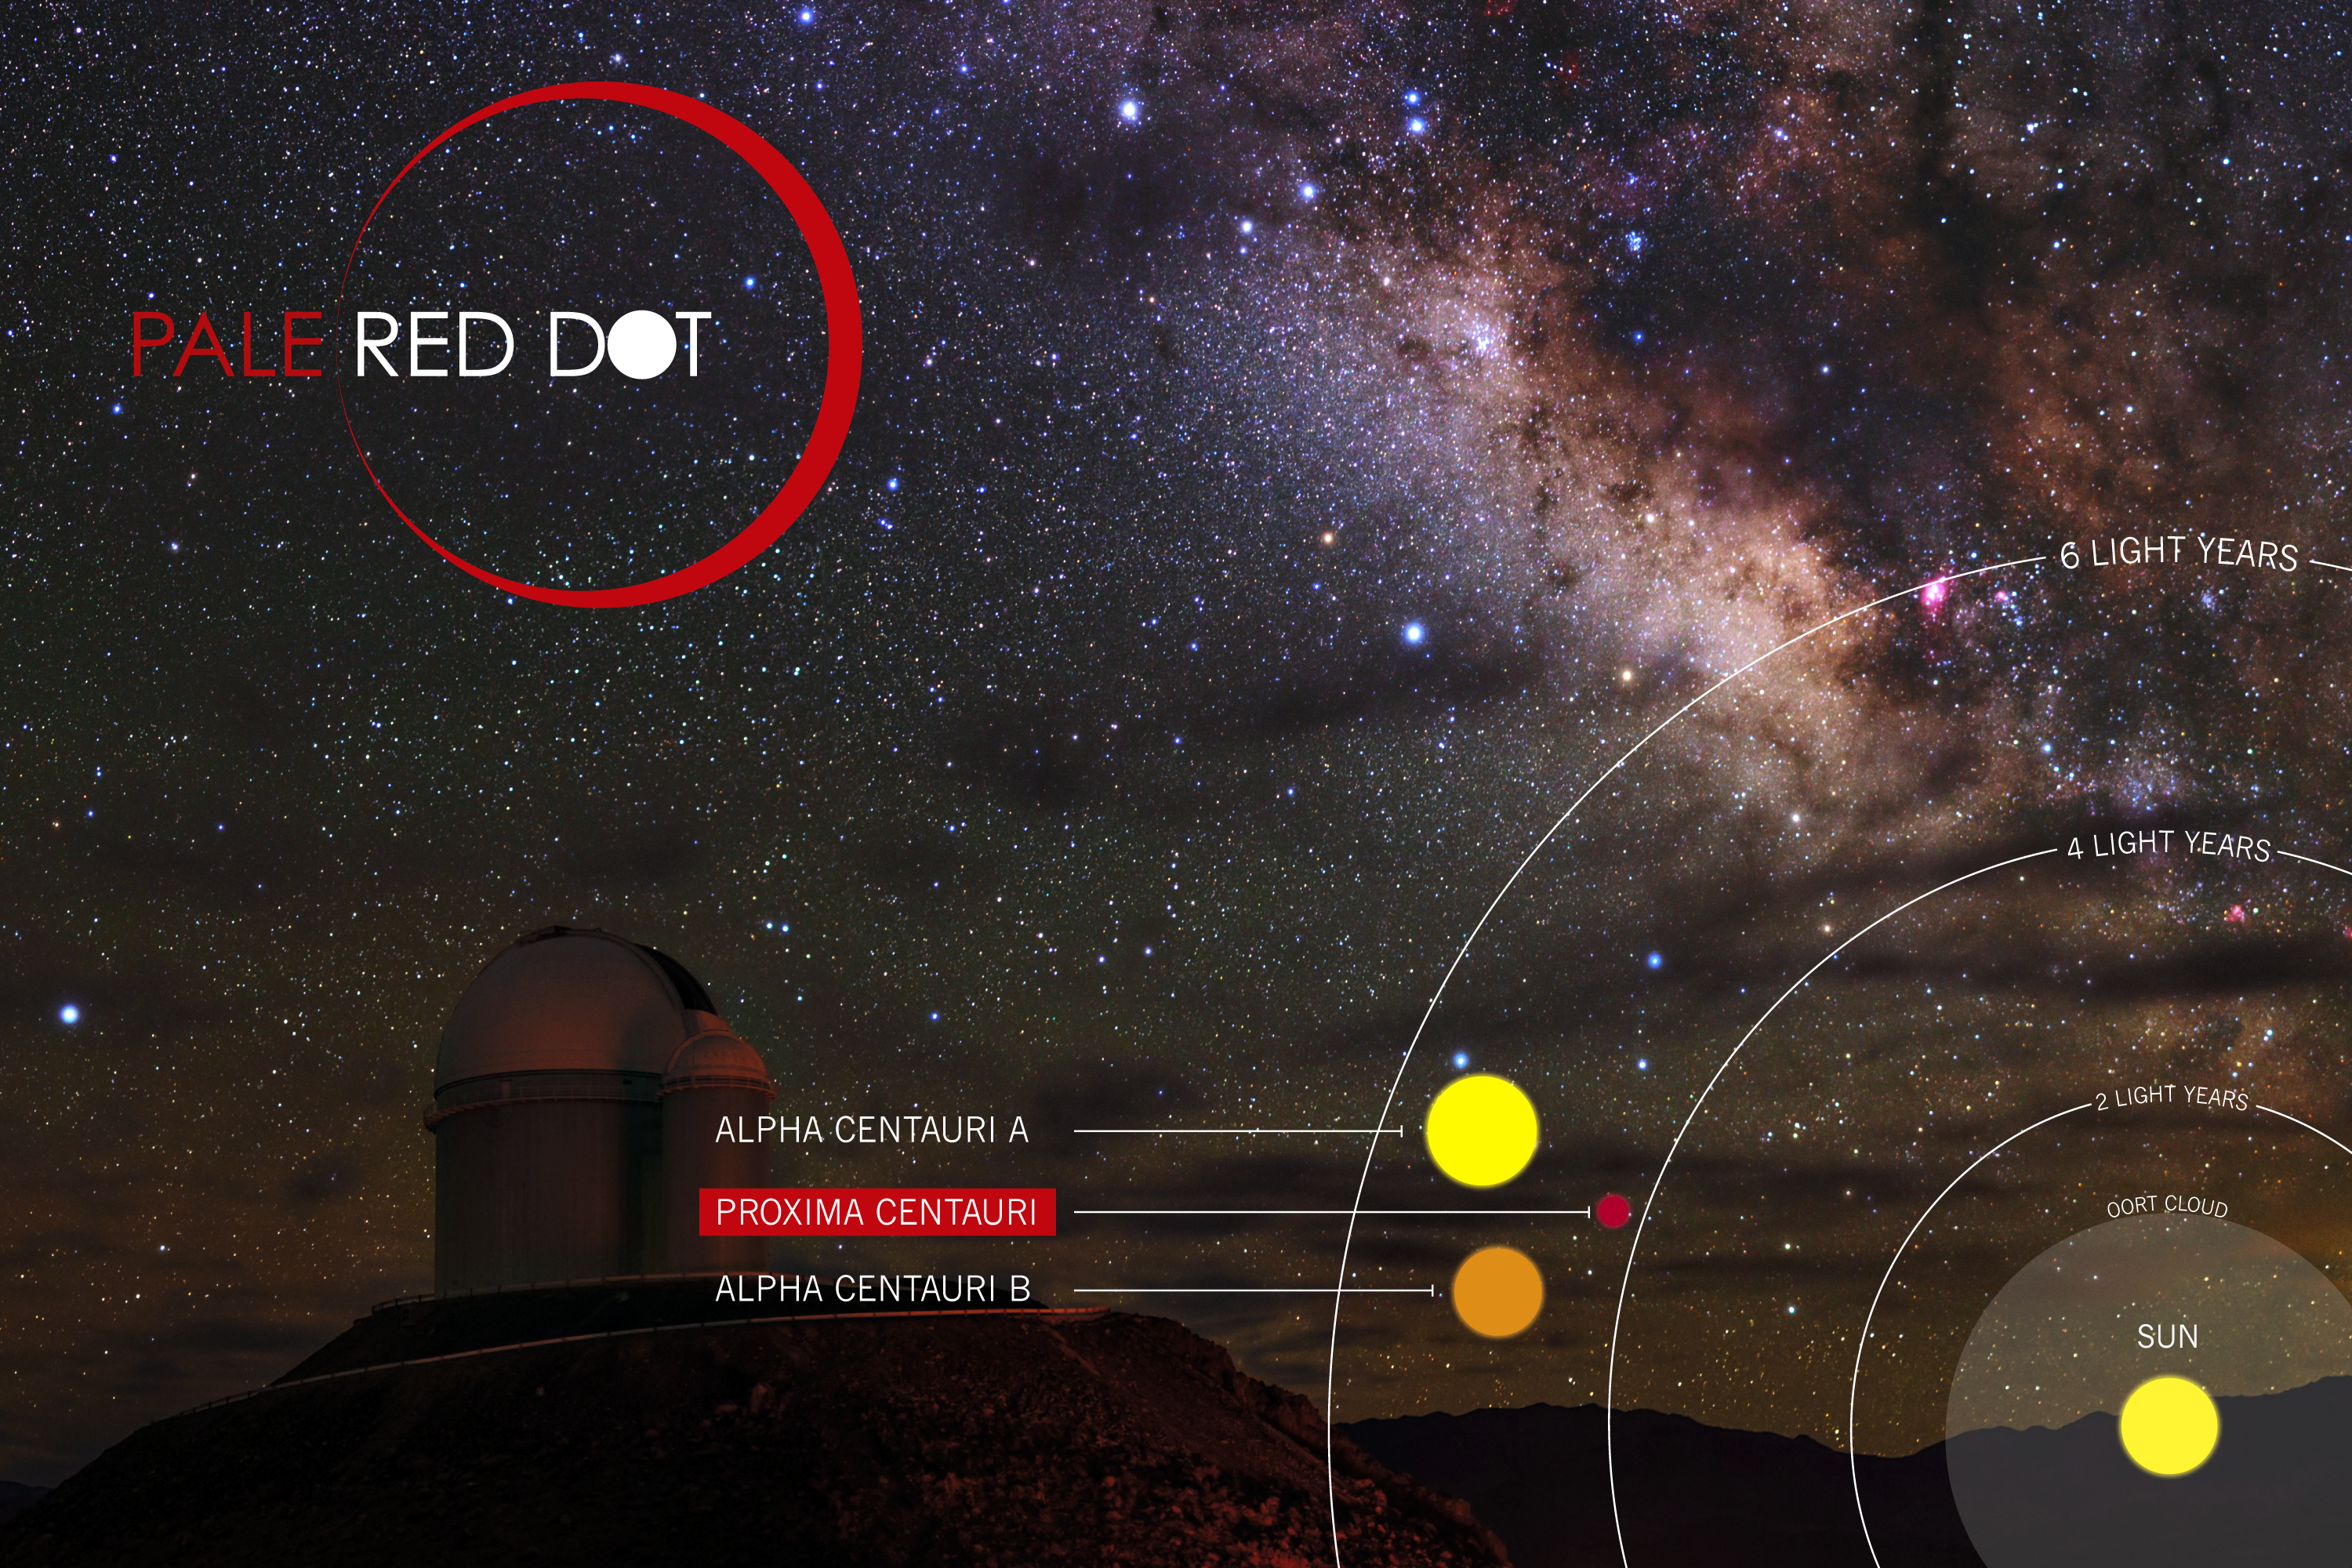

The Pale Red Dot Campaign

Pale Red Dot was an international search for an Earth-like exoplanet around the closest star to us, Proxima Centauri. It used HARPS, attached to ESO’s 3.6-metre telescope at La Silla Observatory, as well as other telescopes around the world.

It was one of the few outreach campaigns allowing the general public to witness the scientific process of data acquisition in modern observatories. The public could see how teams of astronomers with different specialities work together to collect, analyse and interpret data, which ultimately confirmed the presence of an Earth-like planet orbiting our nearest neighbour. The outreach campaign consisted of blog posts and social media updates on the Pale Red Dot Twitter account and using the hashtag #PaleRedDot. For more information visit the Pale Red Dot website: http://www.palereddot.org

Credit: ESO/Pale Red Dot